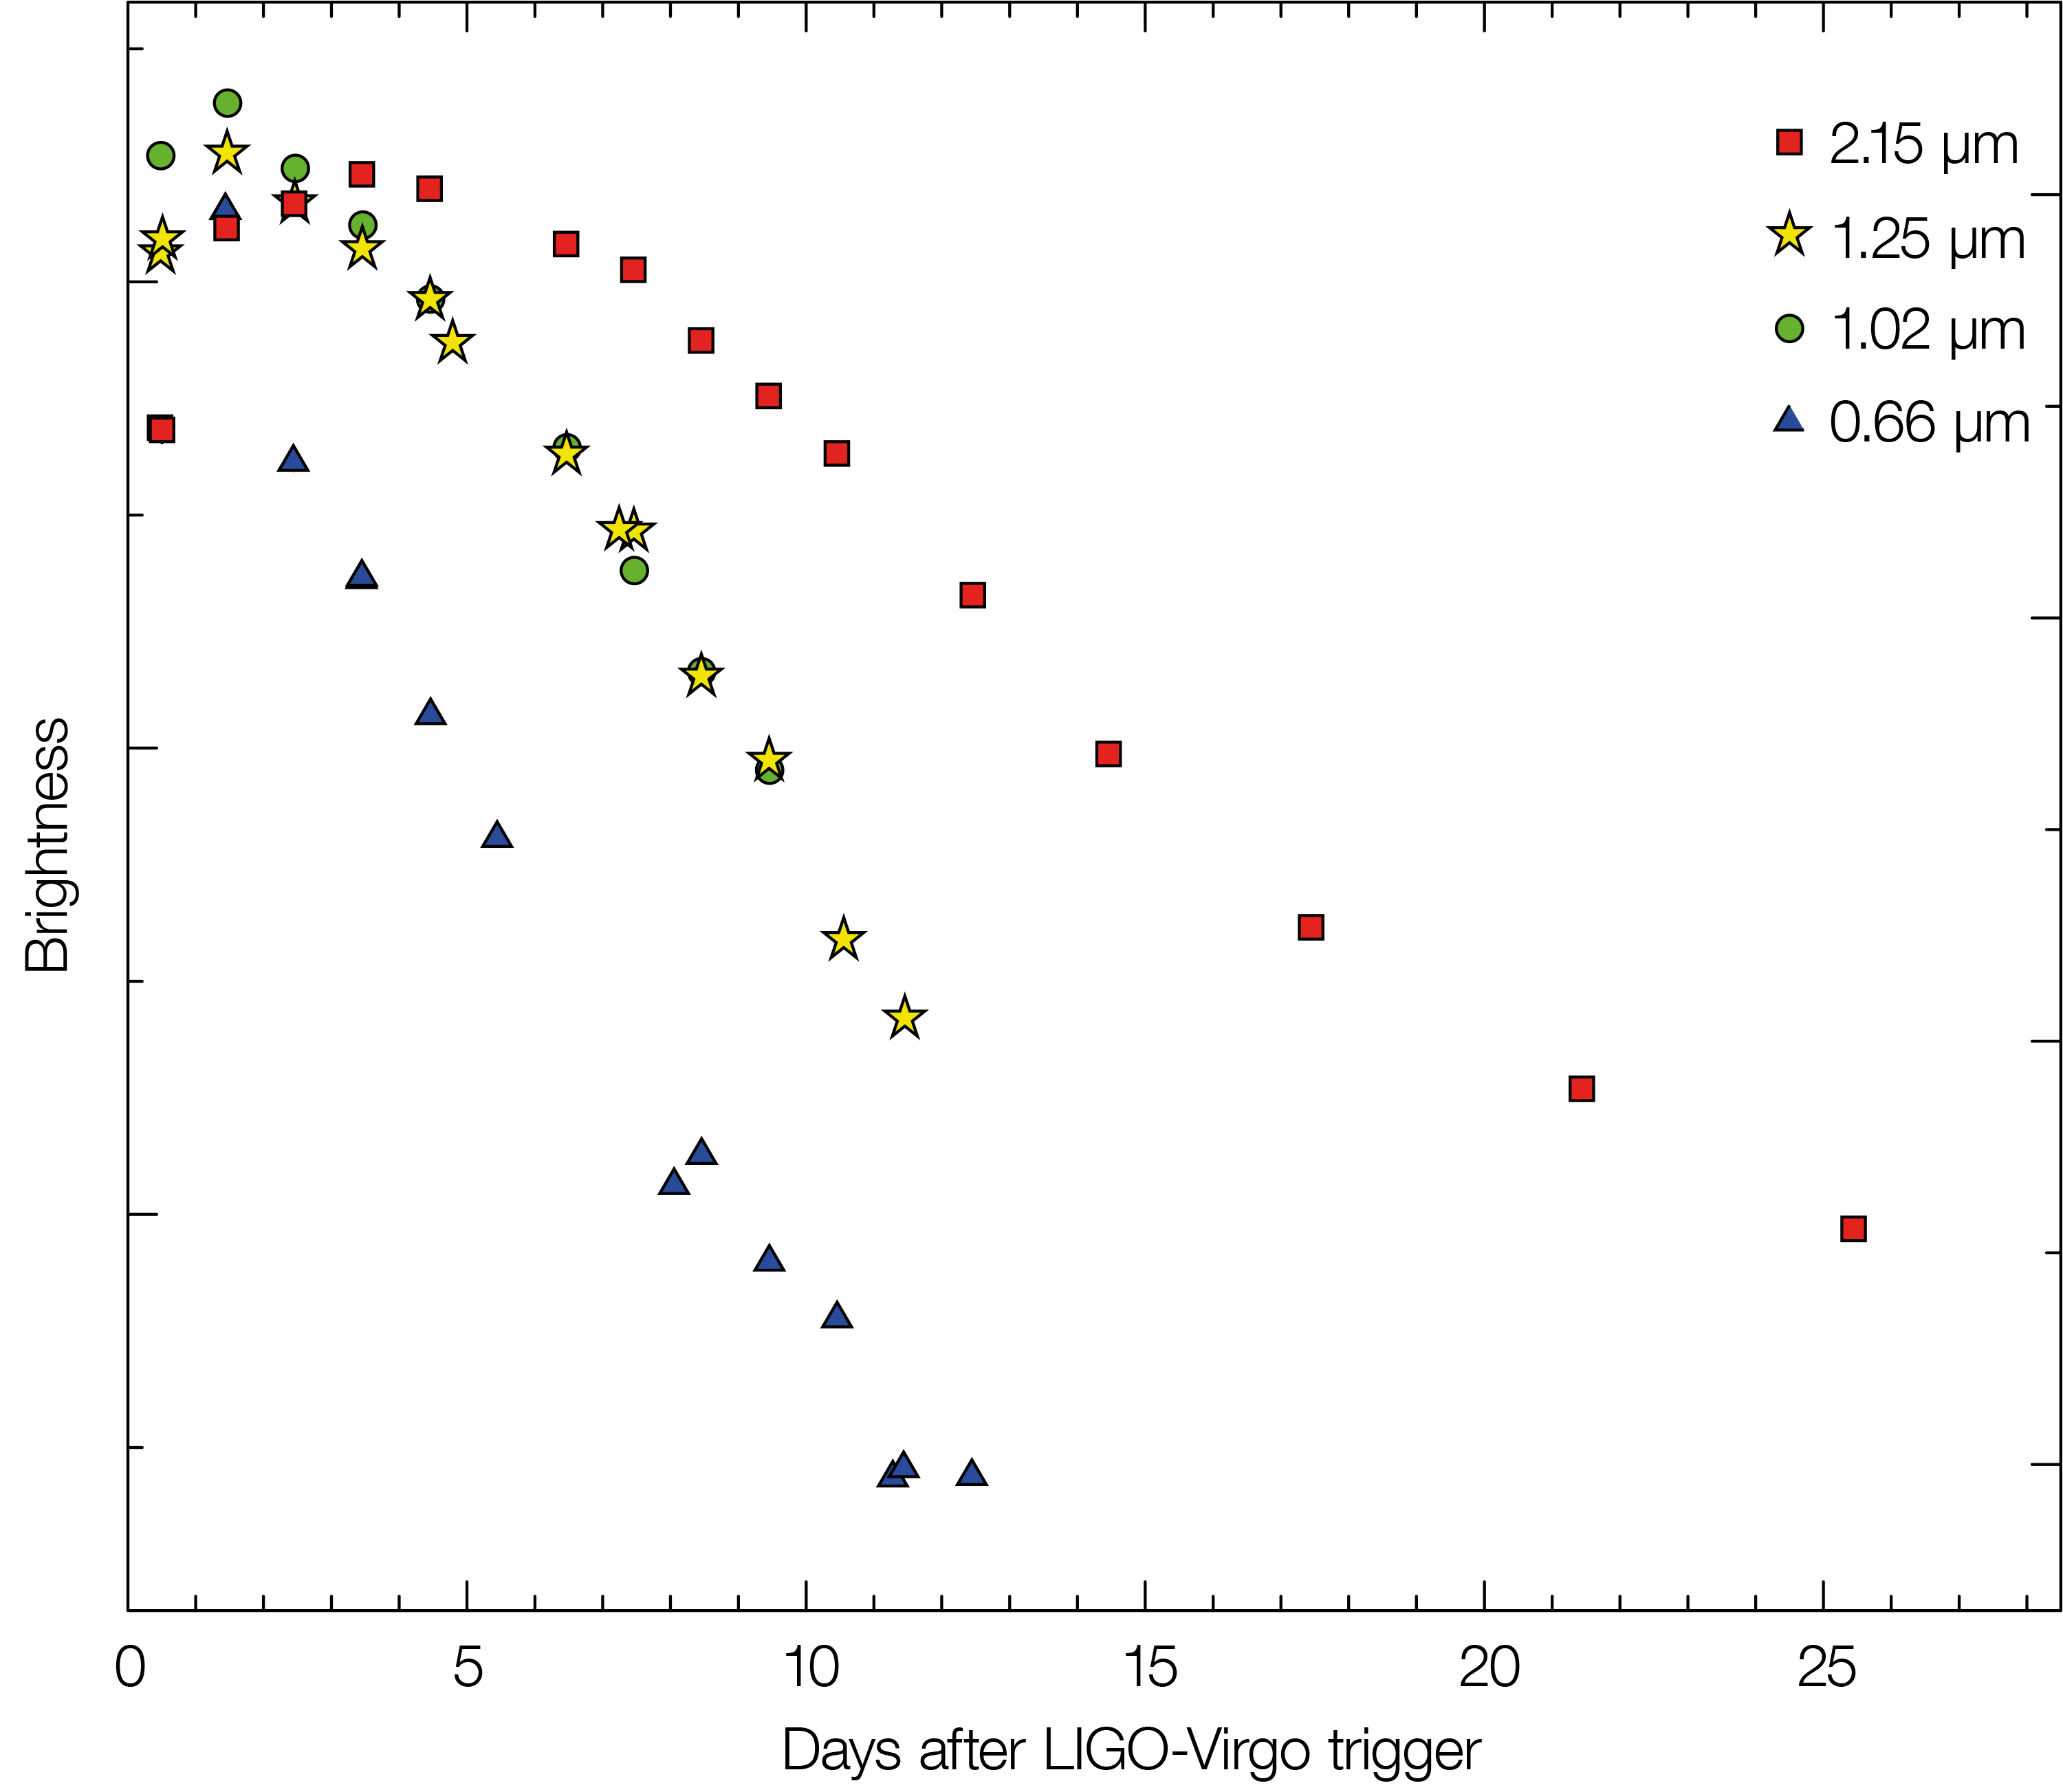

Light curve of kilonova in NGC 4993

This plot shows how the brightness of the kilonova seen in the galaxy NGC 4993 changed when measured through different colour filters. In blue light the object faded rapidly, but at longer wavelengths, in the near infrared part of the spectrum, it brightened a little and then faded much more slowly. As a result this object changed colour from very blue to very red over the period of four weeks.

Credit: Tanvir et al.